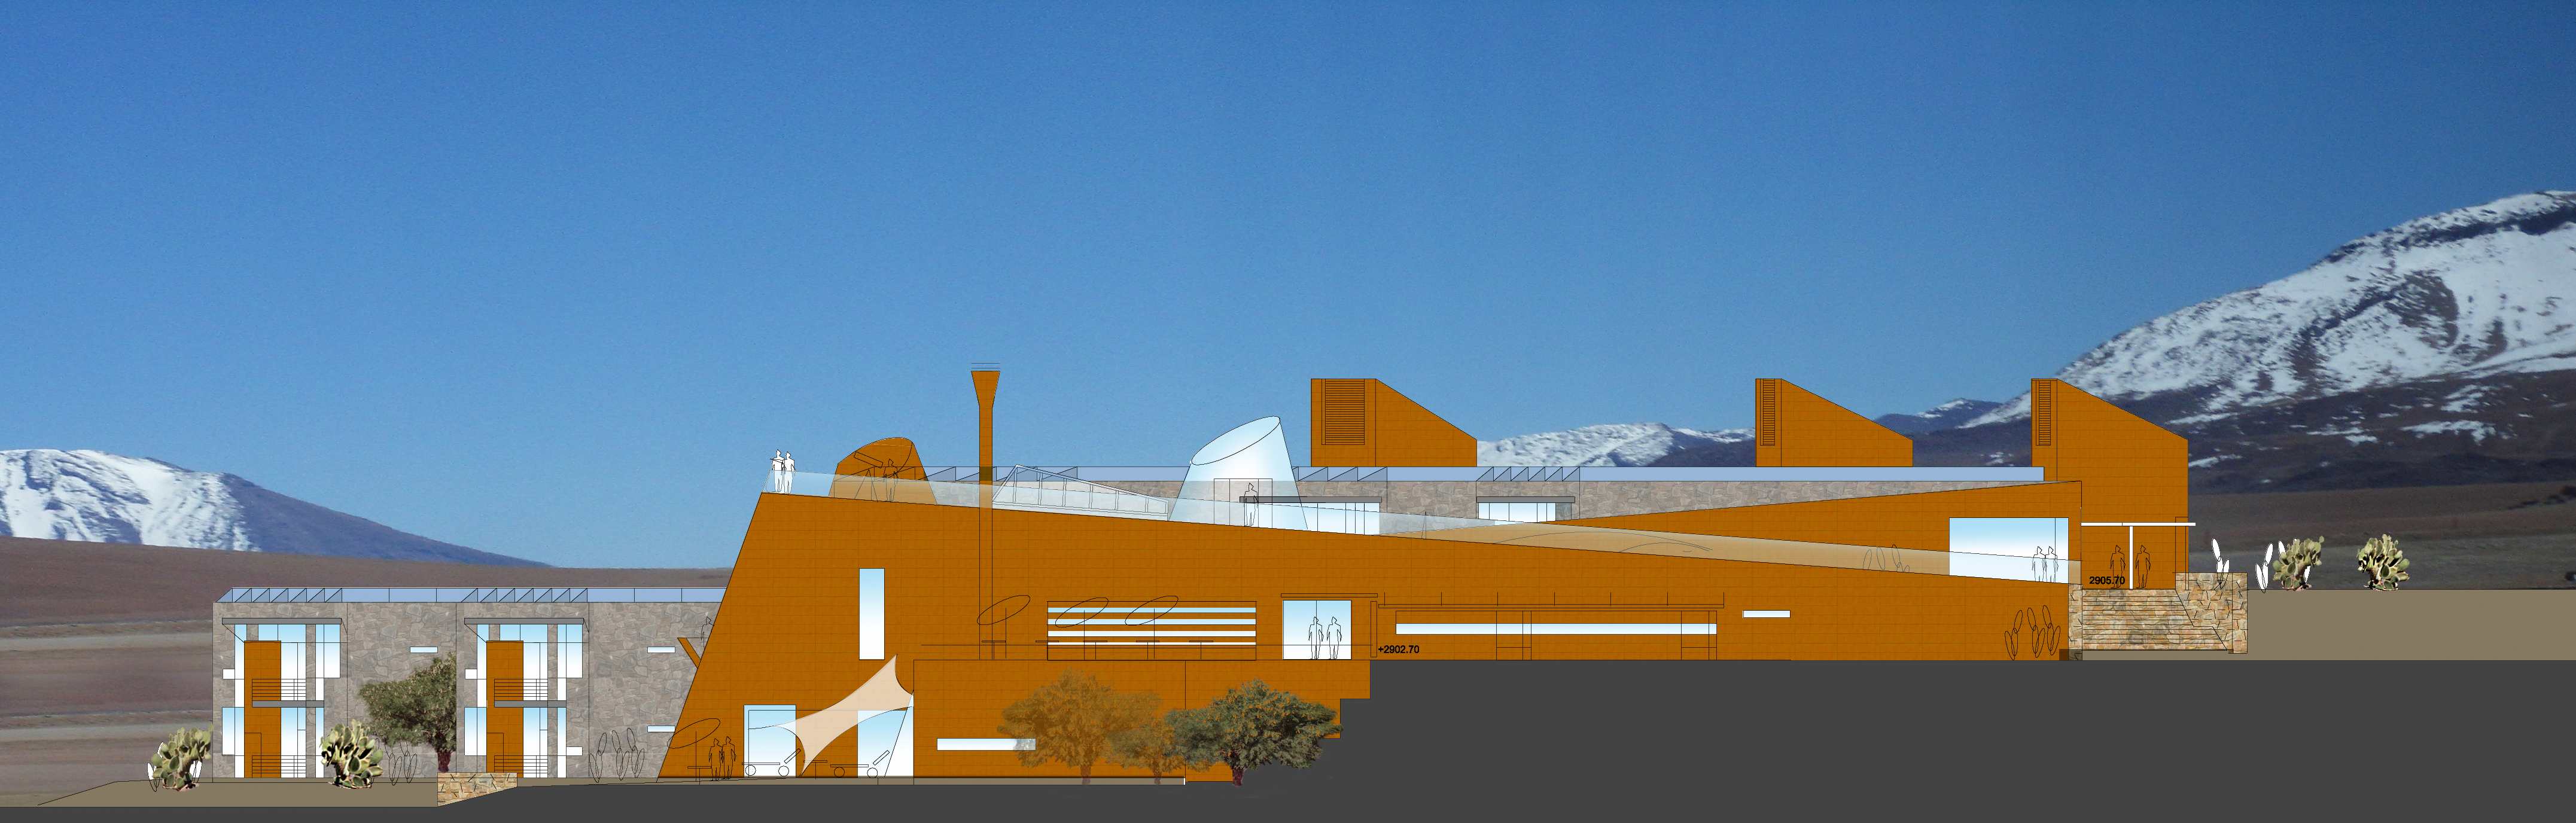

ALMA Residence façade South

Artists impressions of ALMA residence.

Credit: ESO/Kouvo&Partanen